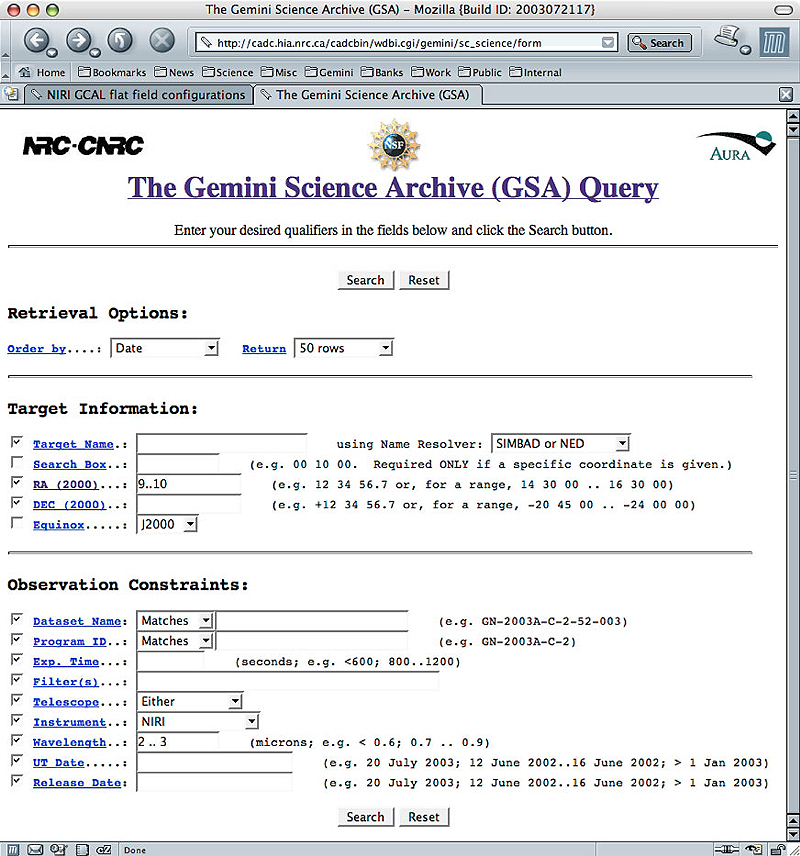

Gemini Science Archive User Interface

Gemini Science Archive User Interface

Credit: International Gemini Observatory/NOIRLab/NSF/AURA